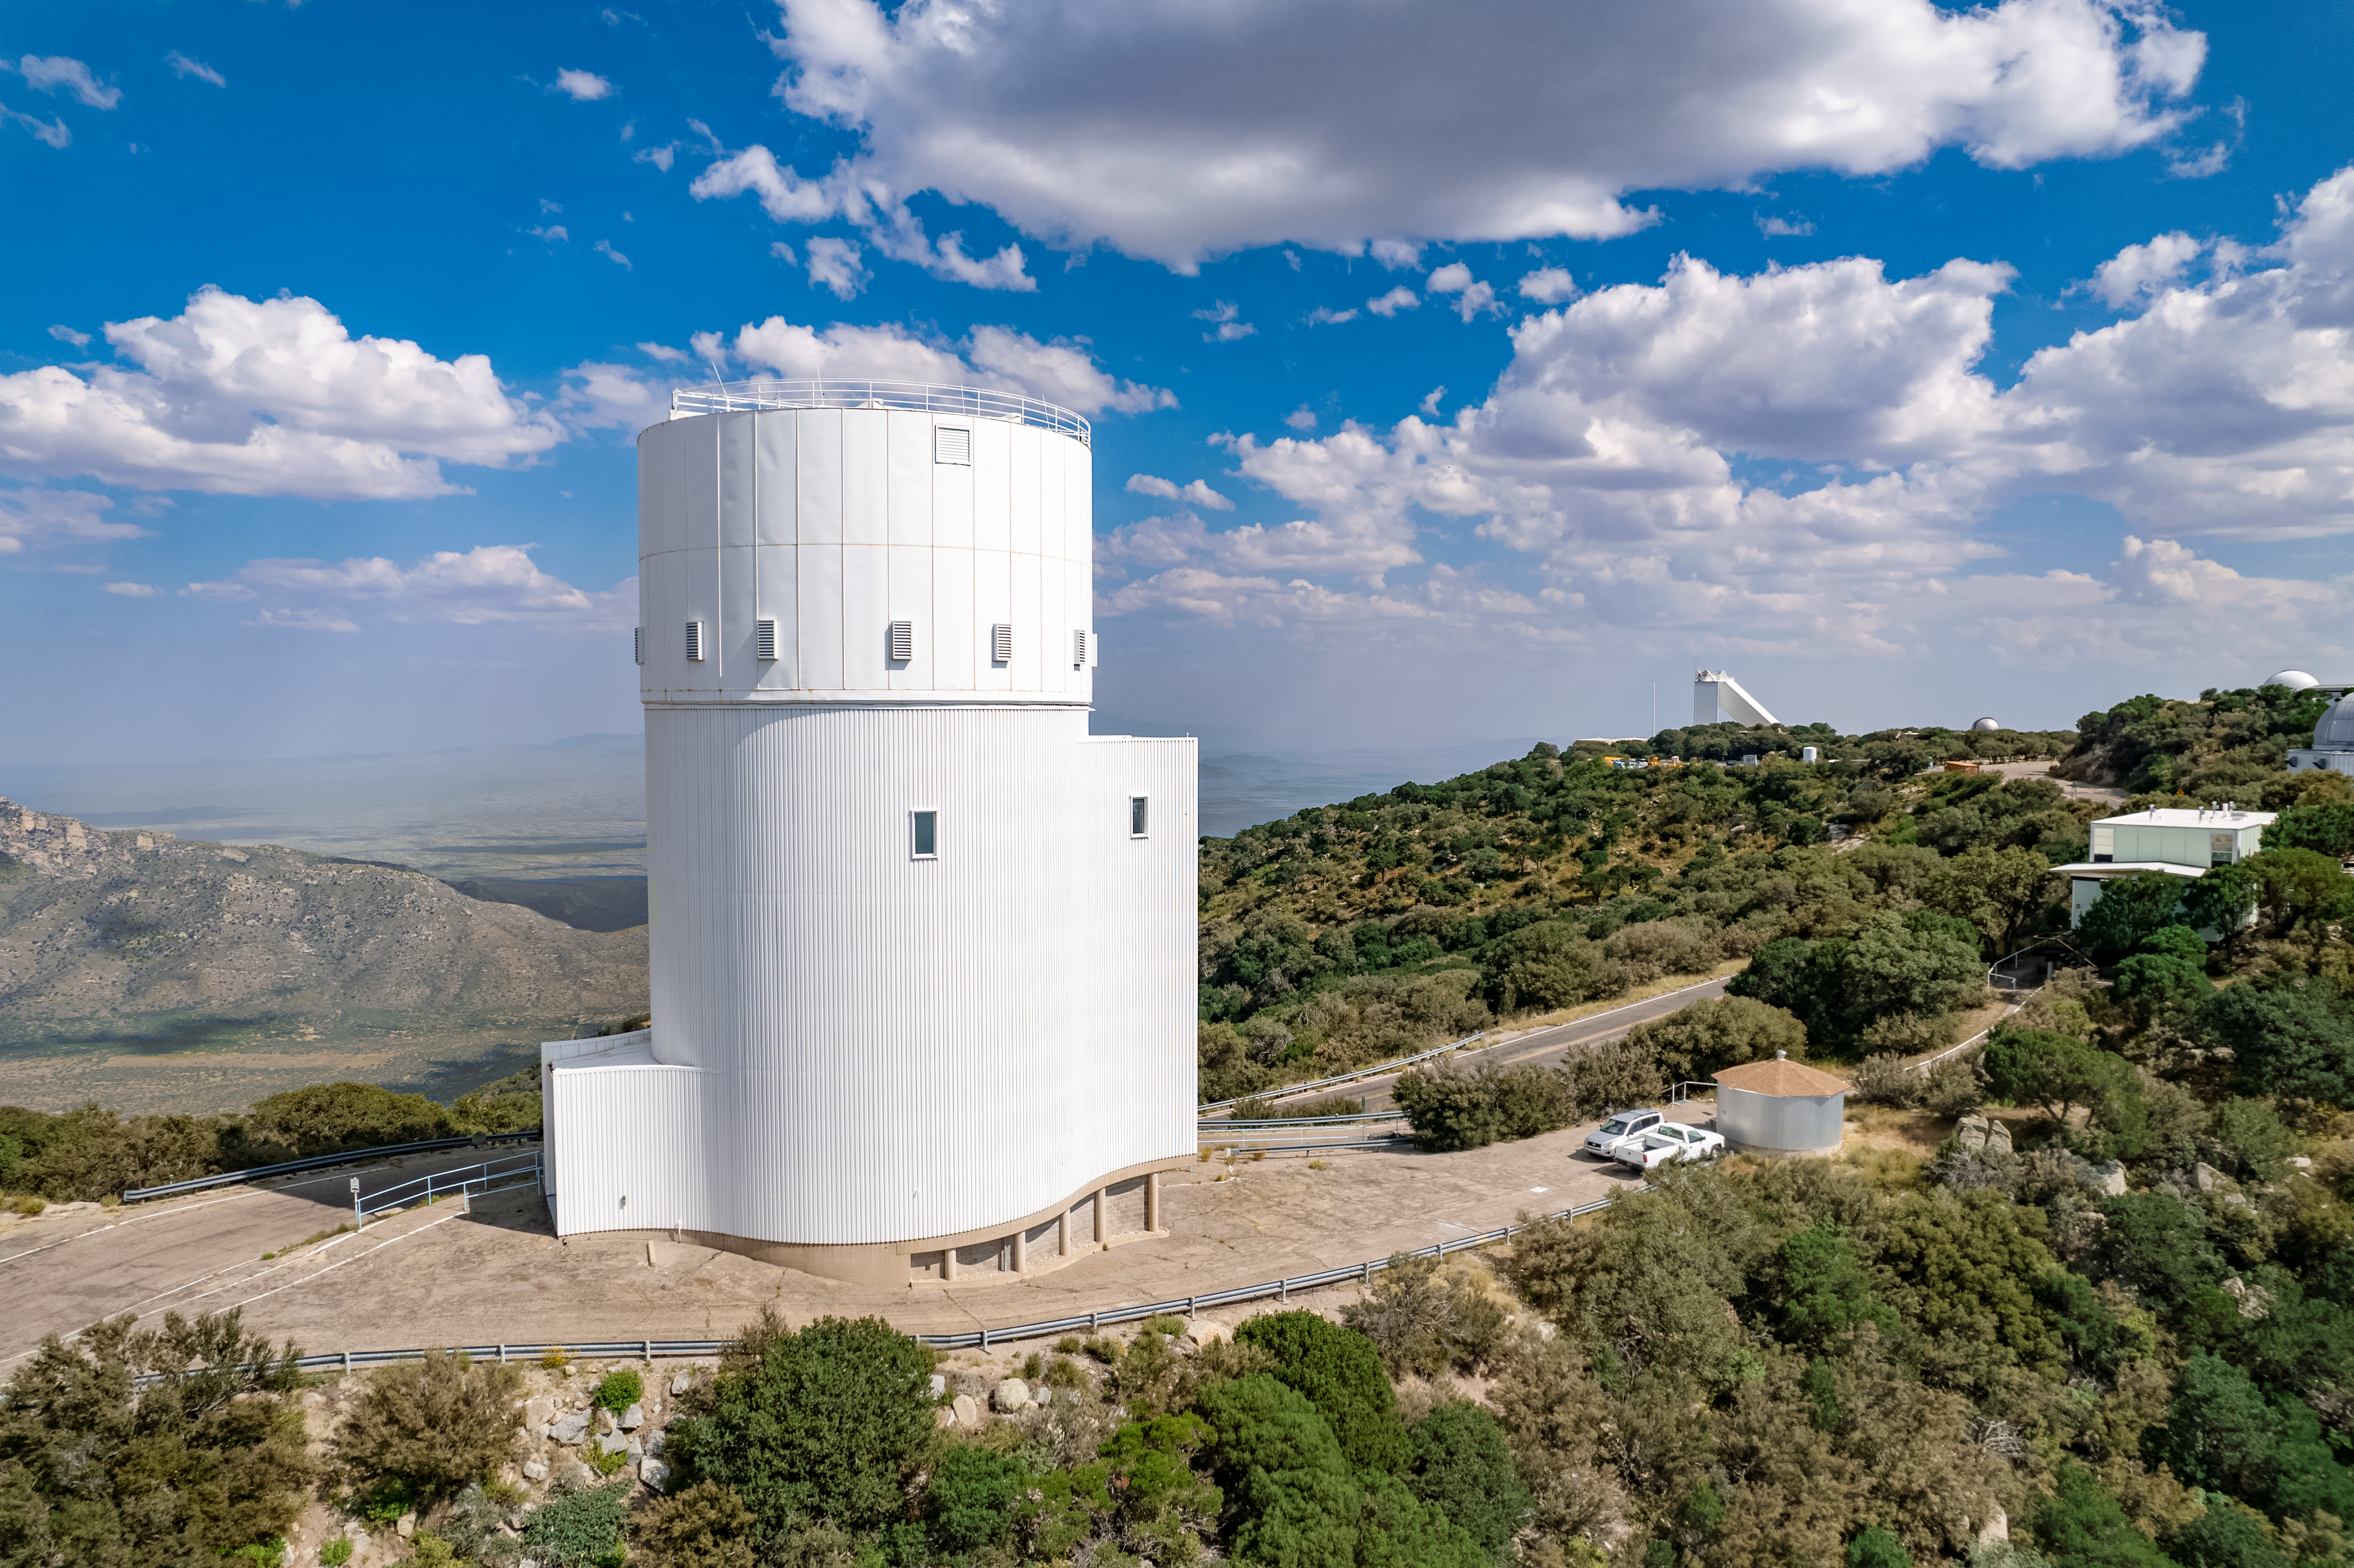

UA Bok 2.3-meter Telescope

The UA Bok 2.3-meter Telescope is shown here with other telescopes at the Kitt Peak National Observatory visible in the background.

Credit: NOIRLab/AURA/NSF